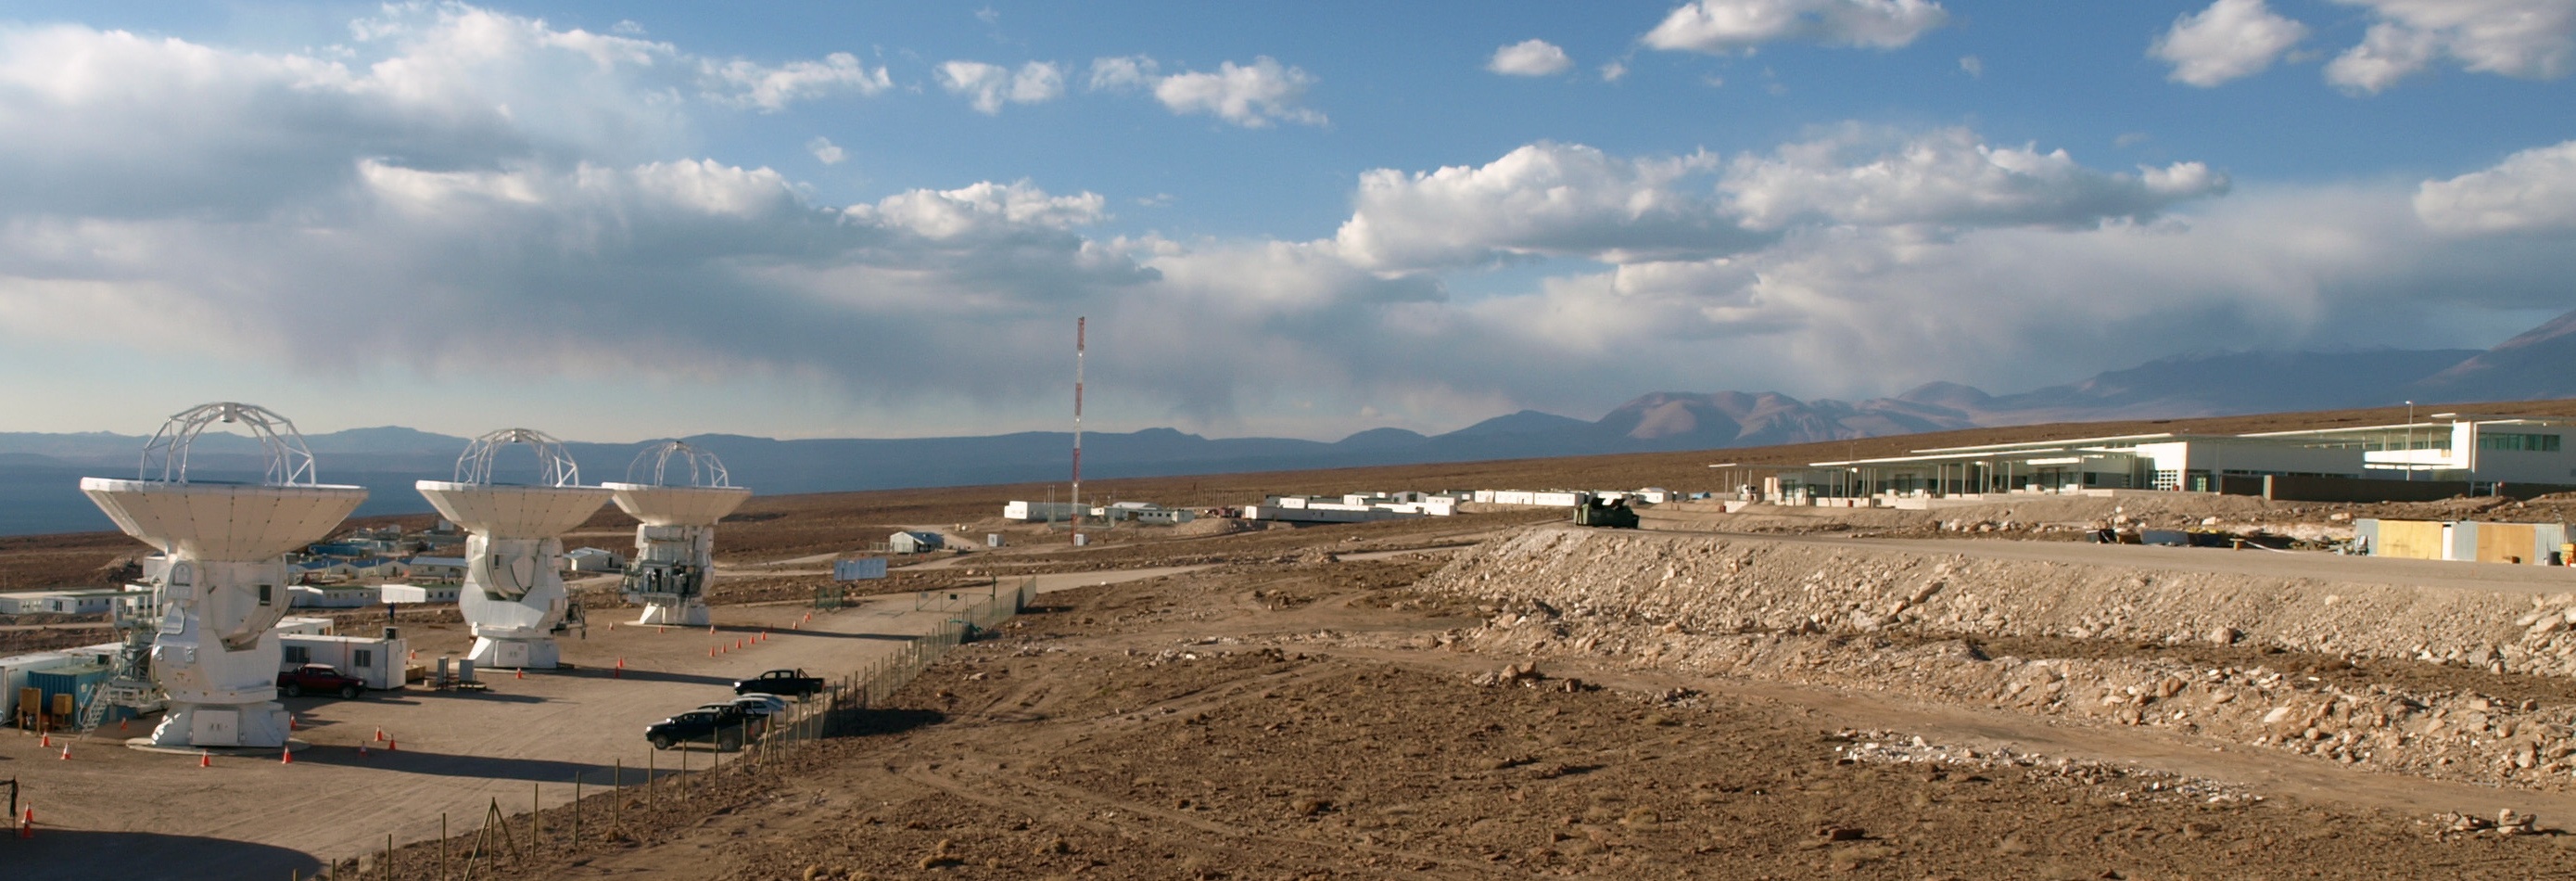

At left, the integration site for the Japanese antennas

At left, the integration site for the Japanese antennas. To the right, the ALMA Technical Building and in the background the basecamp before the construction of the new Residencia.

Credit: ALMA (ESO/NAOJ/NRAO)